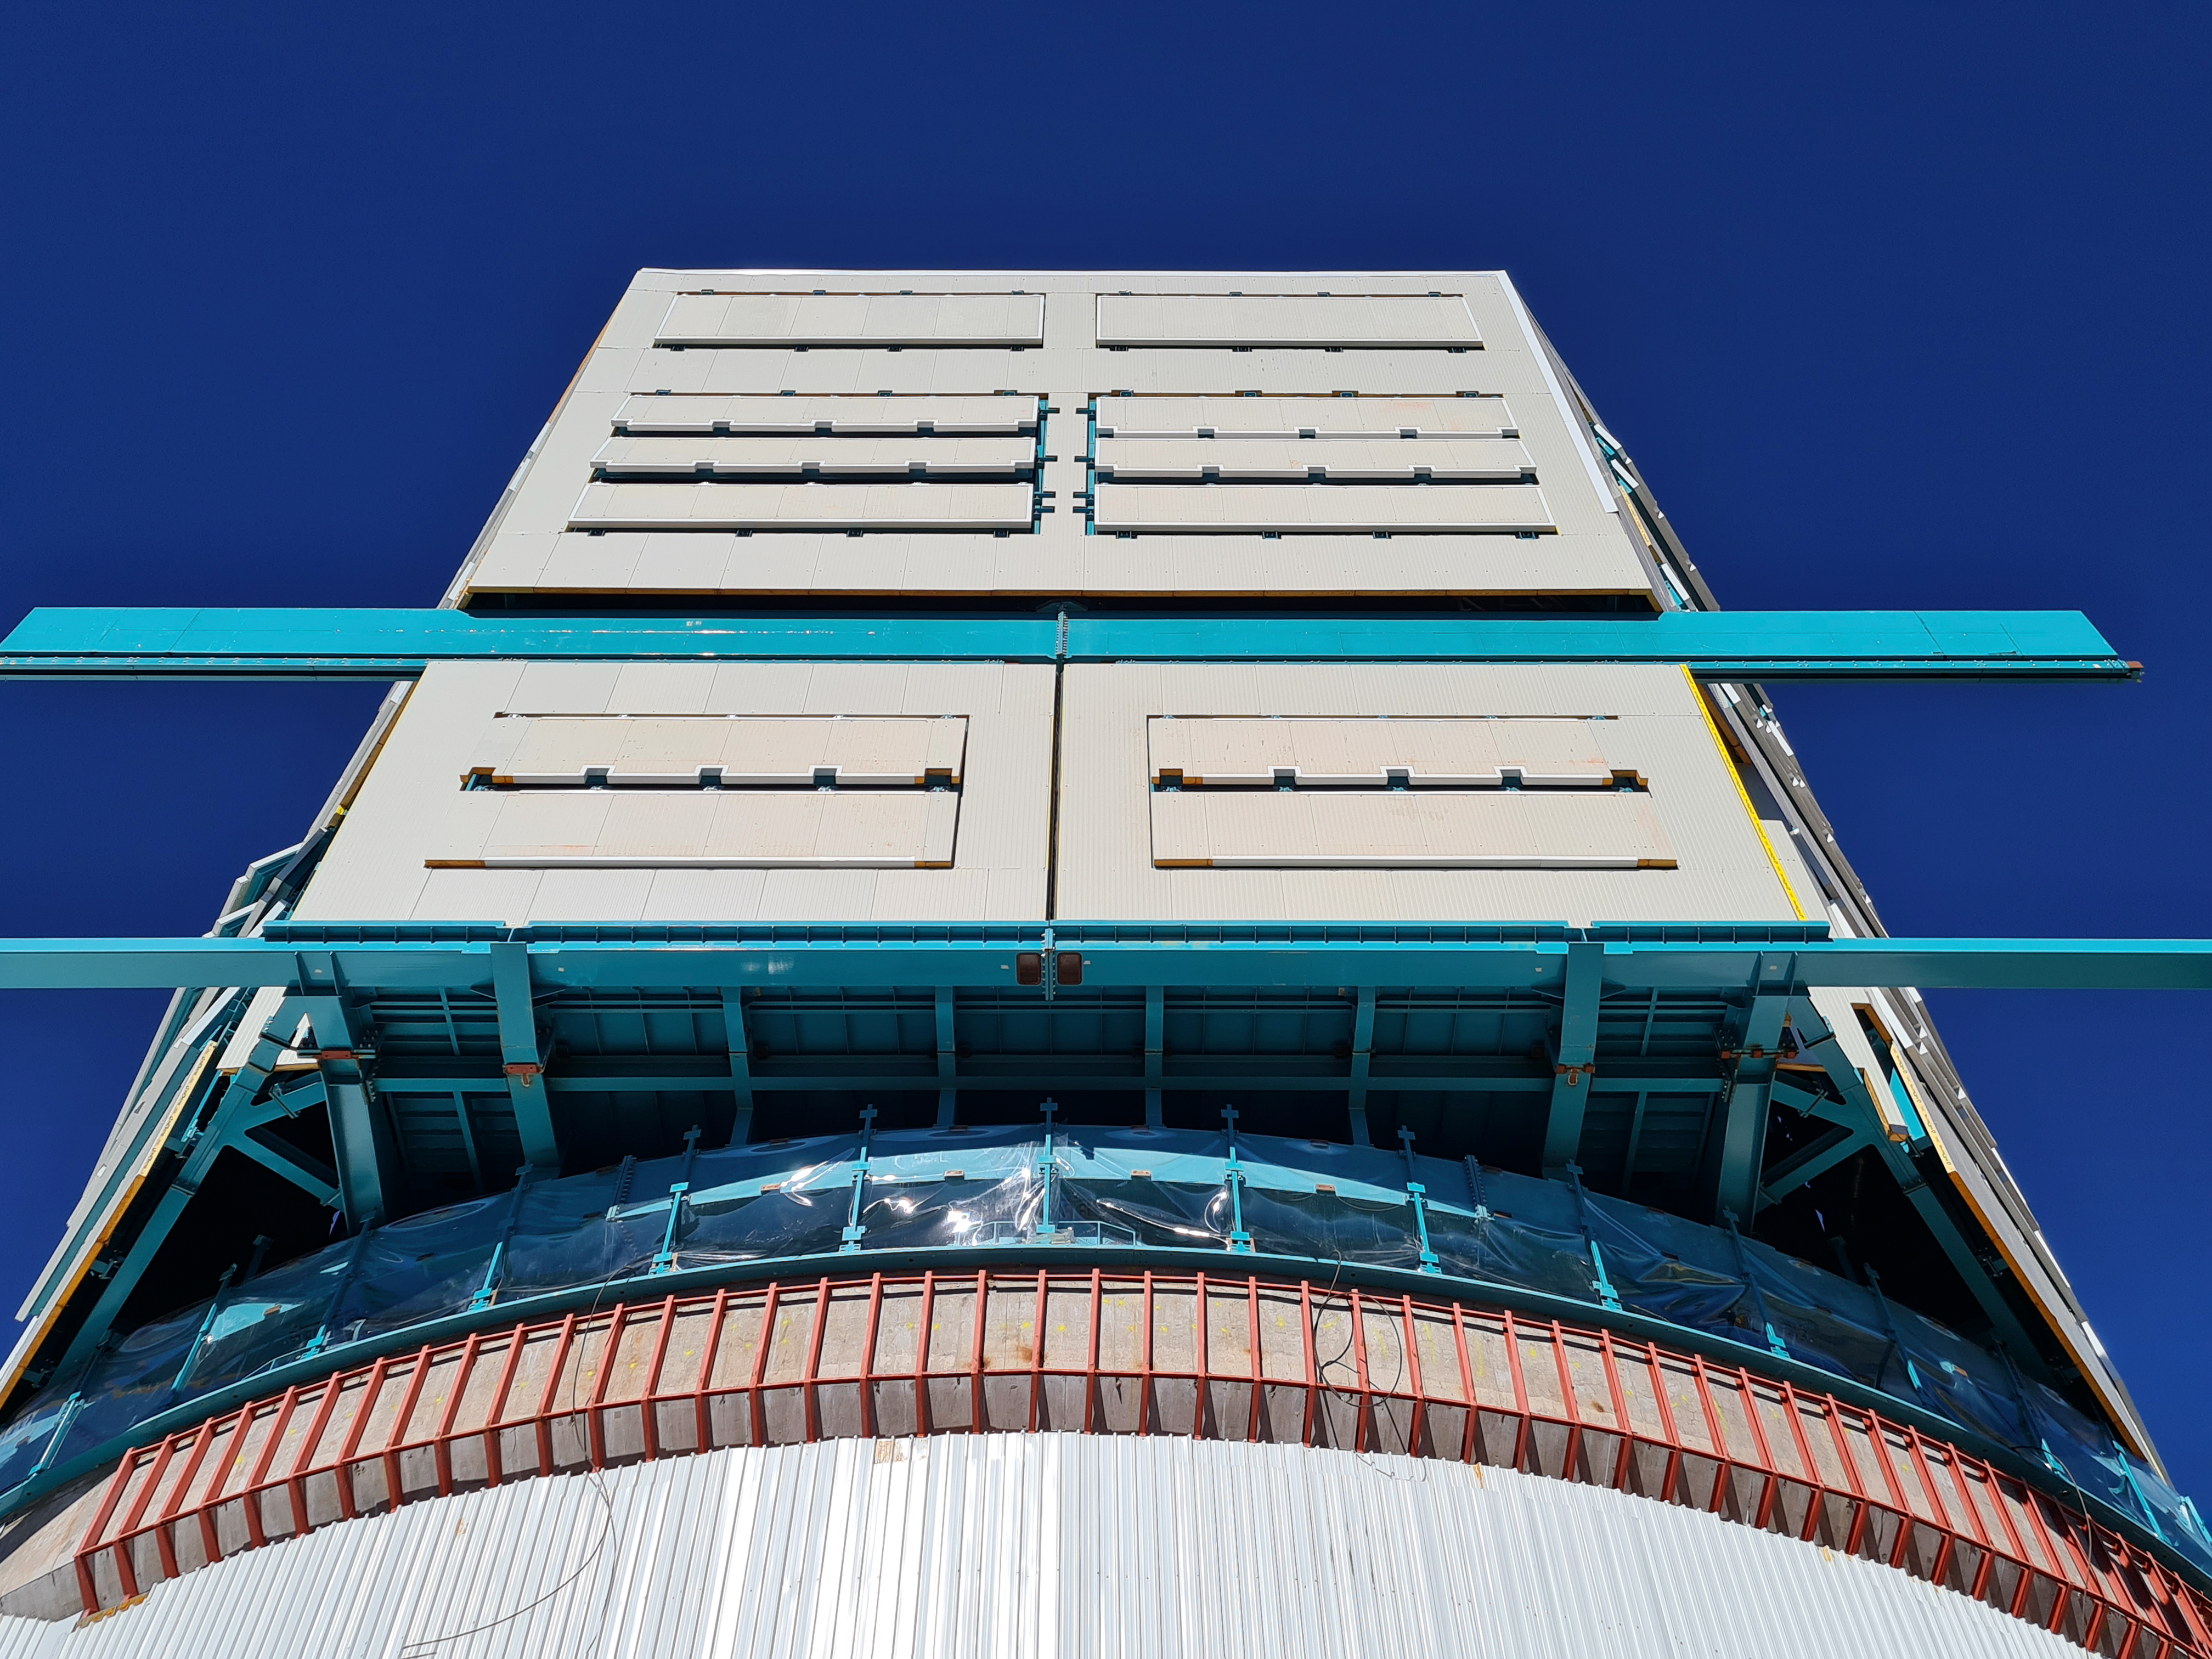

The observatory is currently under construction atop Cerro Pachón

COVID-19 restrictions in the La Serena region of Chile have impacted construction activity, but progress on the summit is still being made, with a focus on high-priority work.

Credit: Rubin Observatory/NSF/AURA